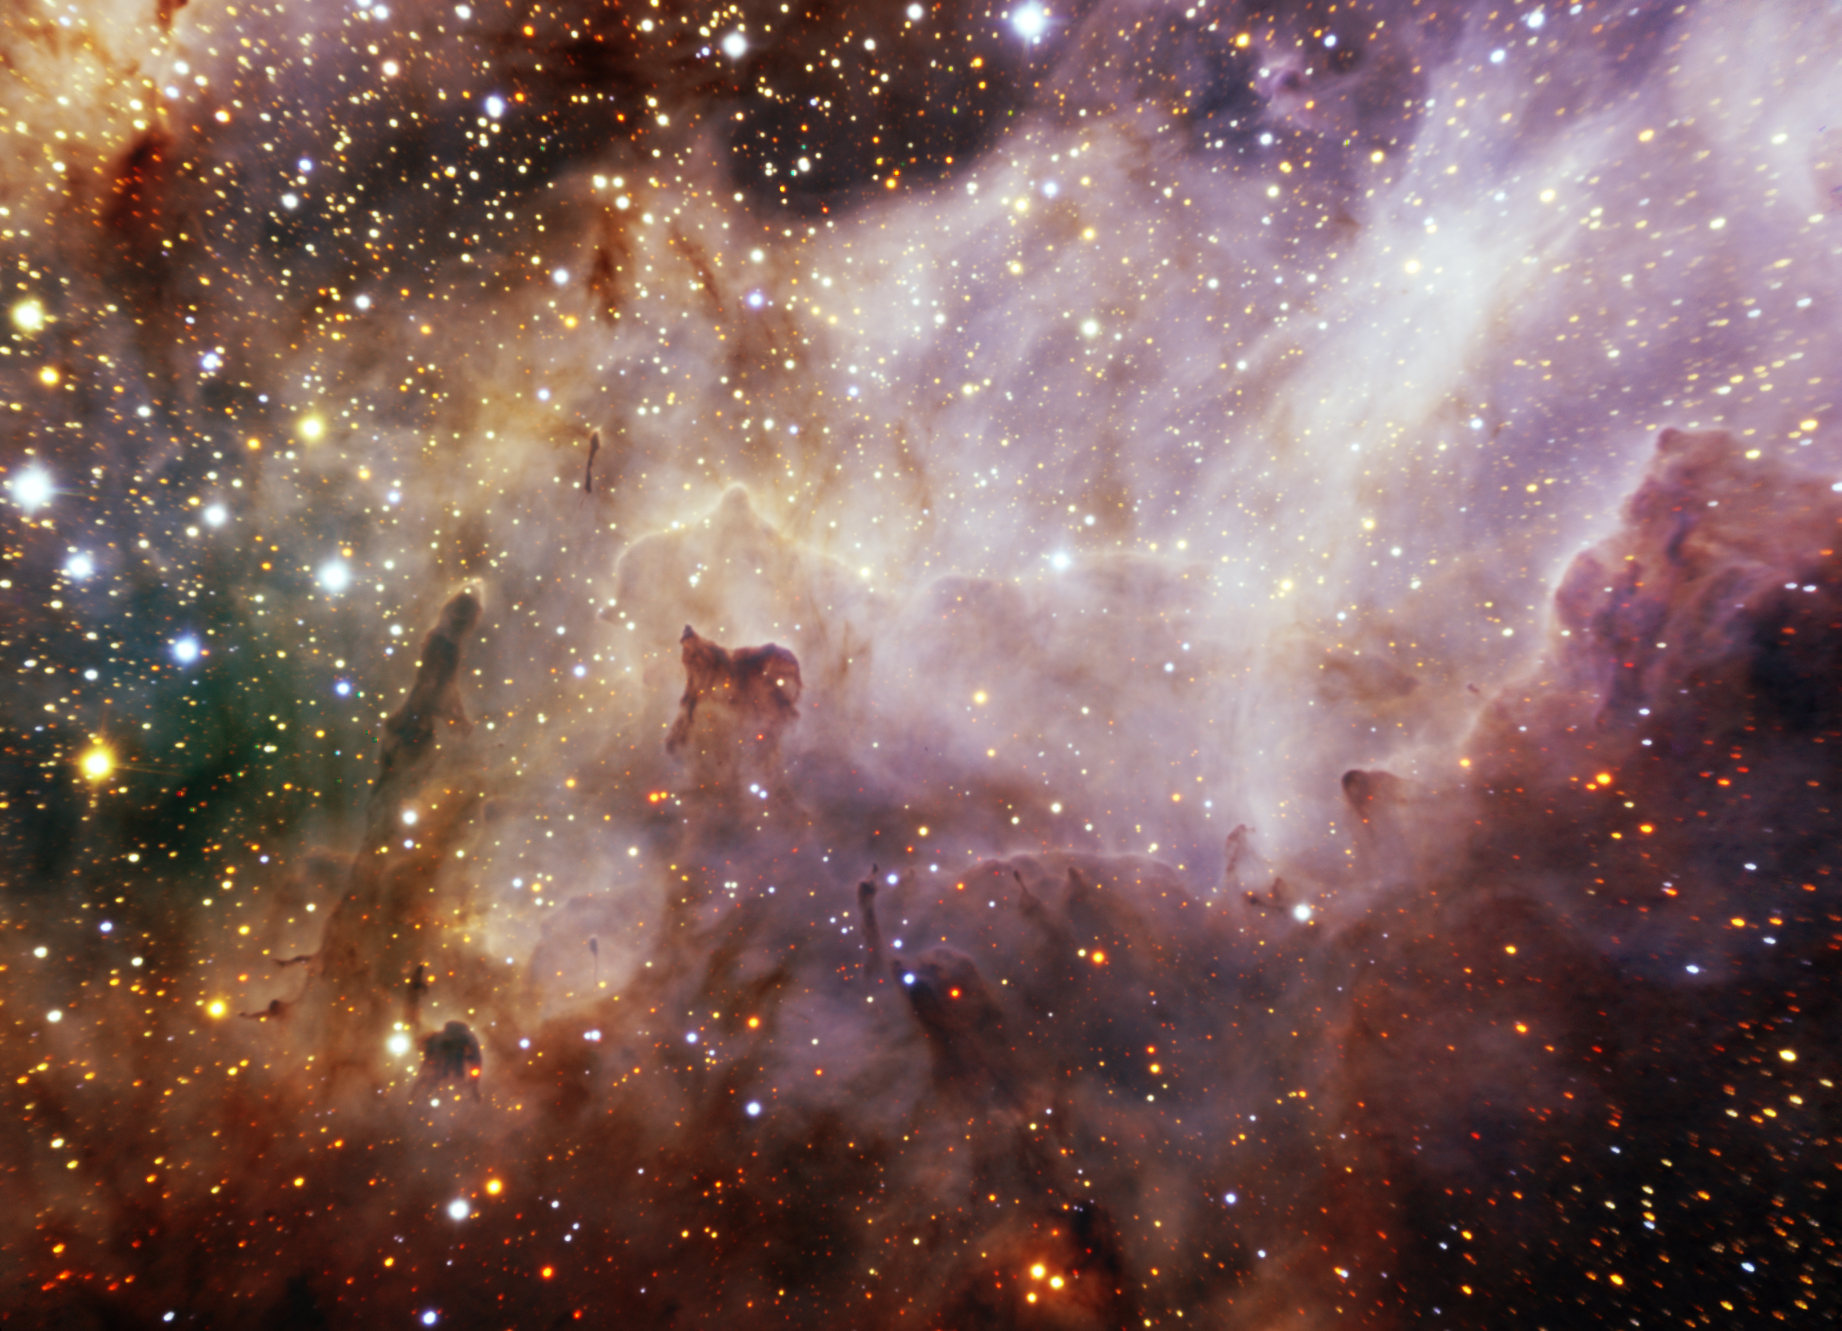

Swan Nebula (M17)

This FLAMINGOS-2 near-infrared image details part of the magnificent Swan Nebula (M17), where ultraviolet radiation streaming from young hot stars sculpts a dense region of dust and gas into myriad fanciful forms. M17 lies some 5,200 light-years distant in the constellation Sagittarius and is one of the most massive and luminous star-forming region's in our Galaxy. It is also one of the most studied.

Credit: International Gemini Observatory/NOIRLab/NSF/AURA